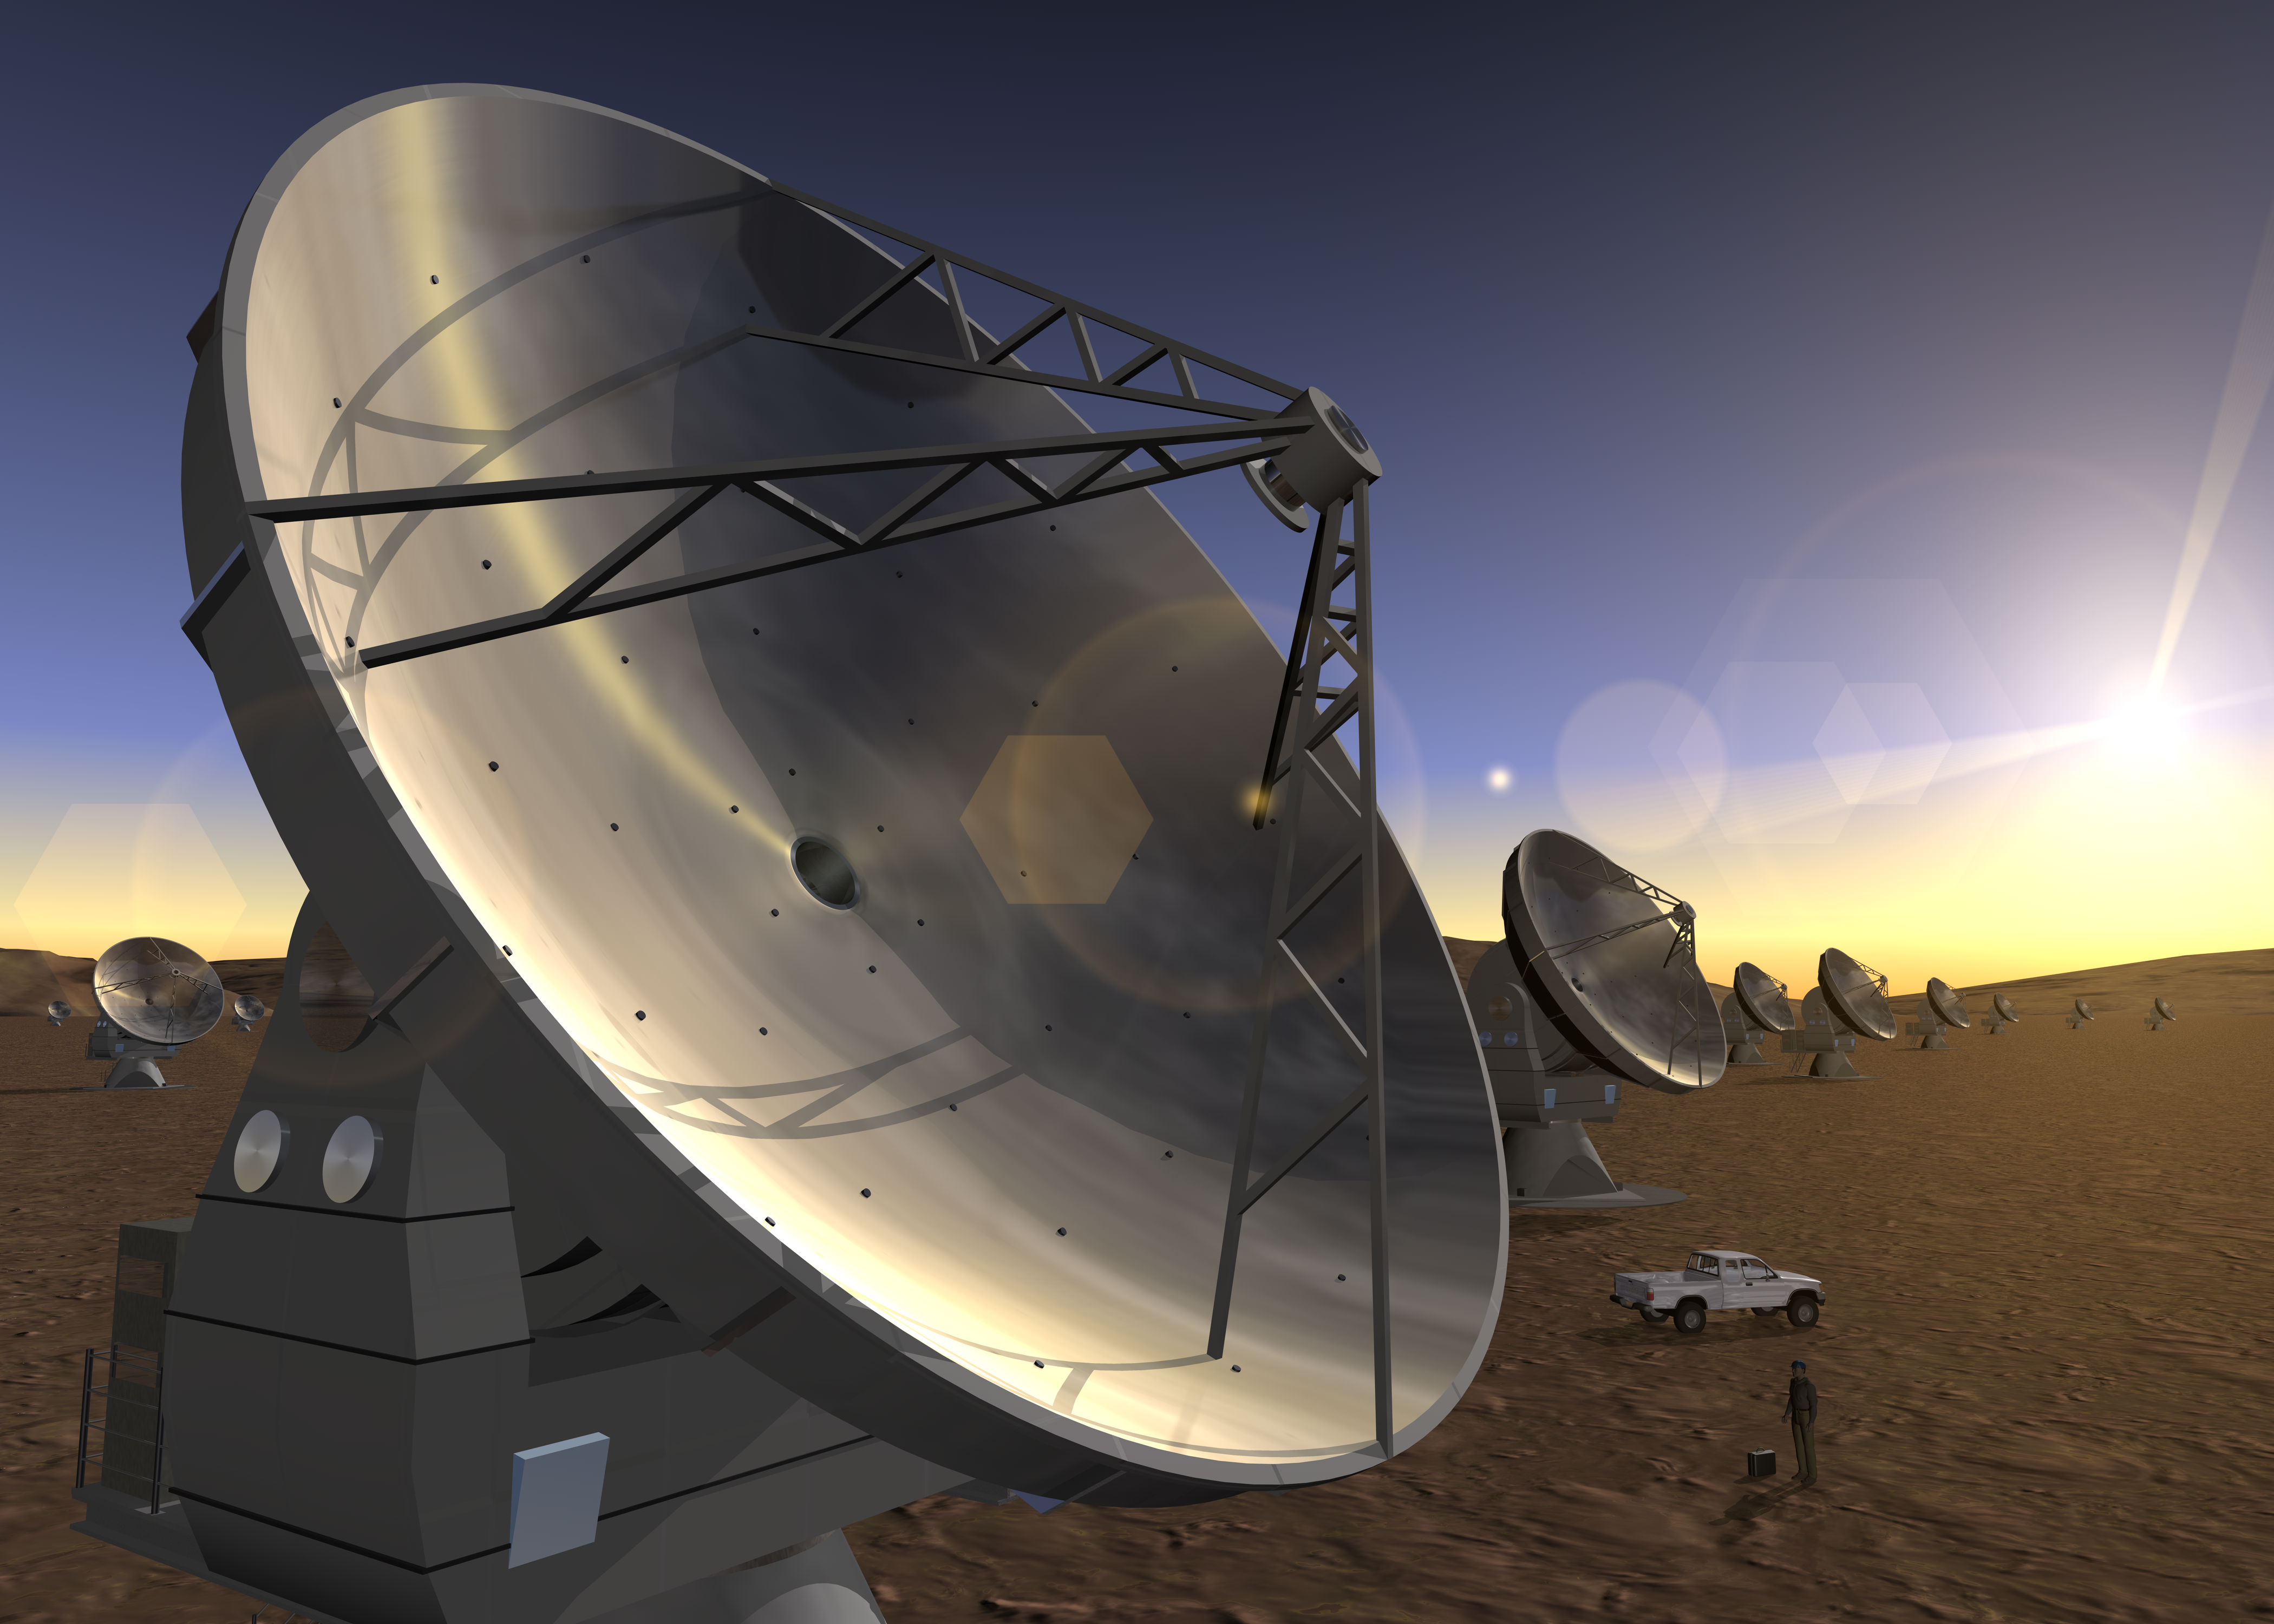

ALMA Antennas (artist's impression)

This artist's impression of ALMA is an early conceptual image created in 2003.

Credit: ESO/H. Zodet